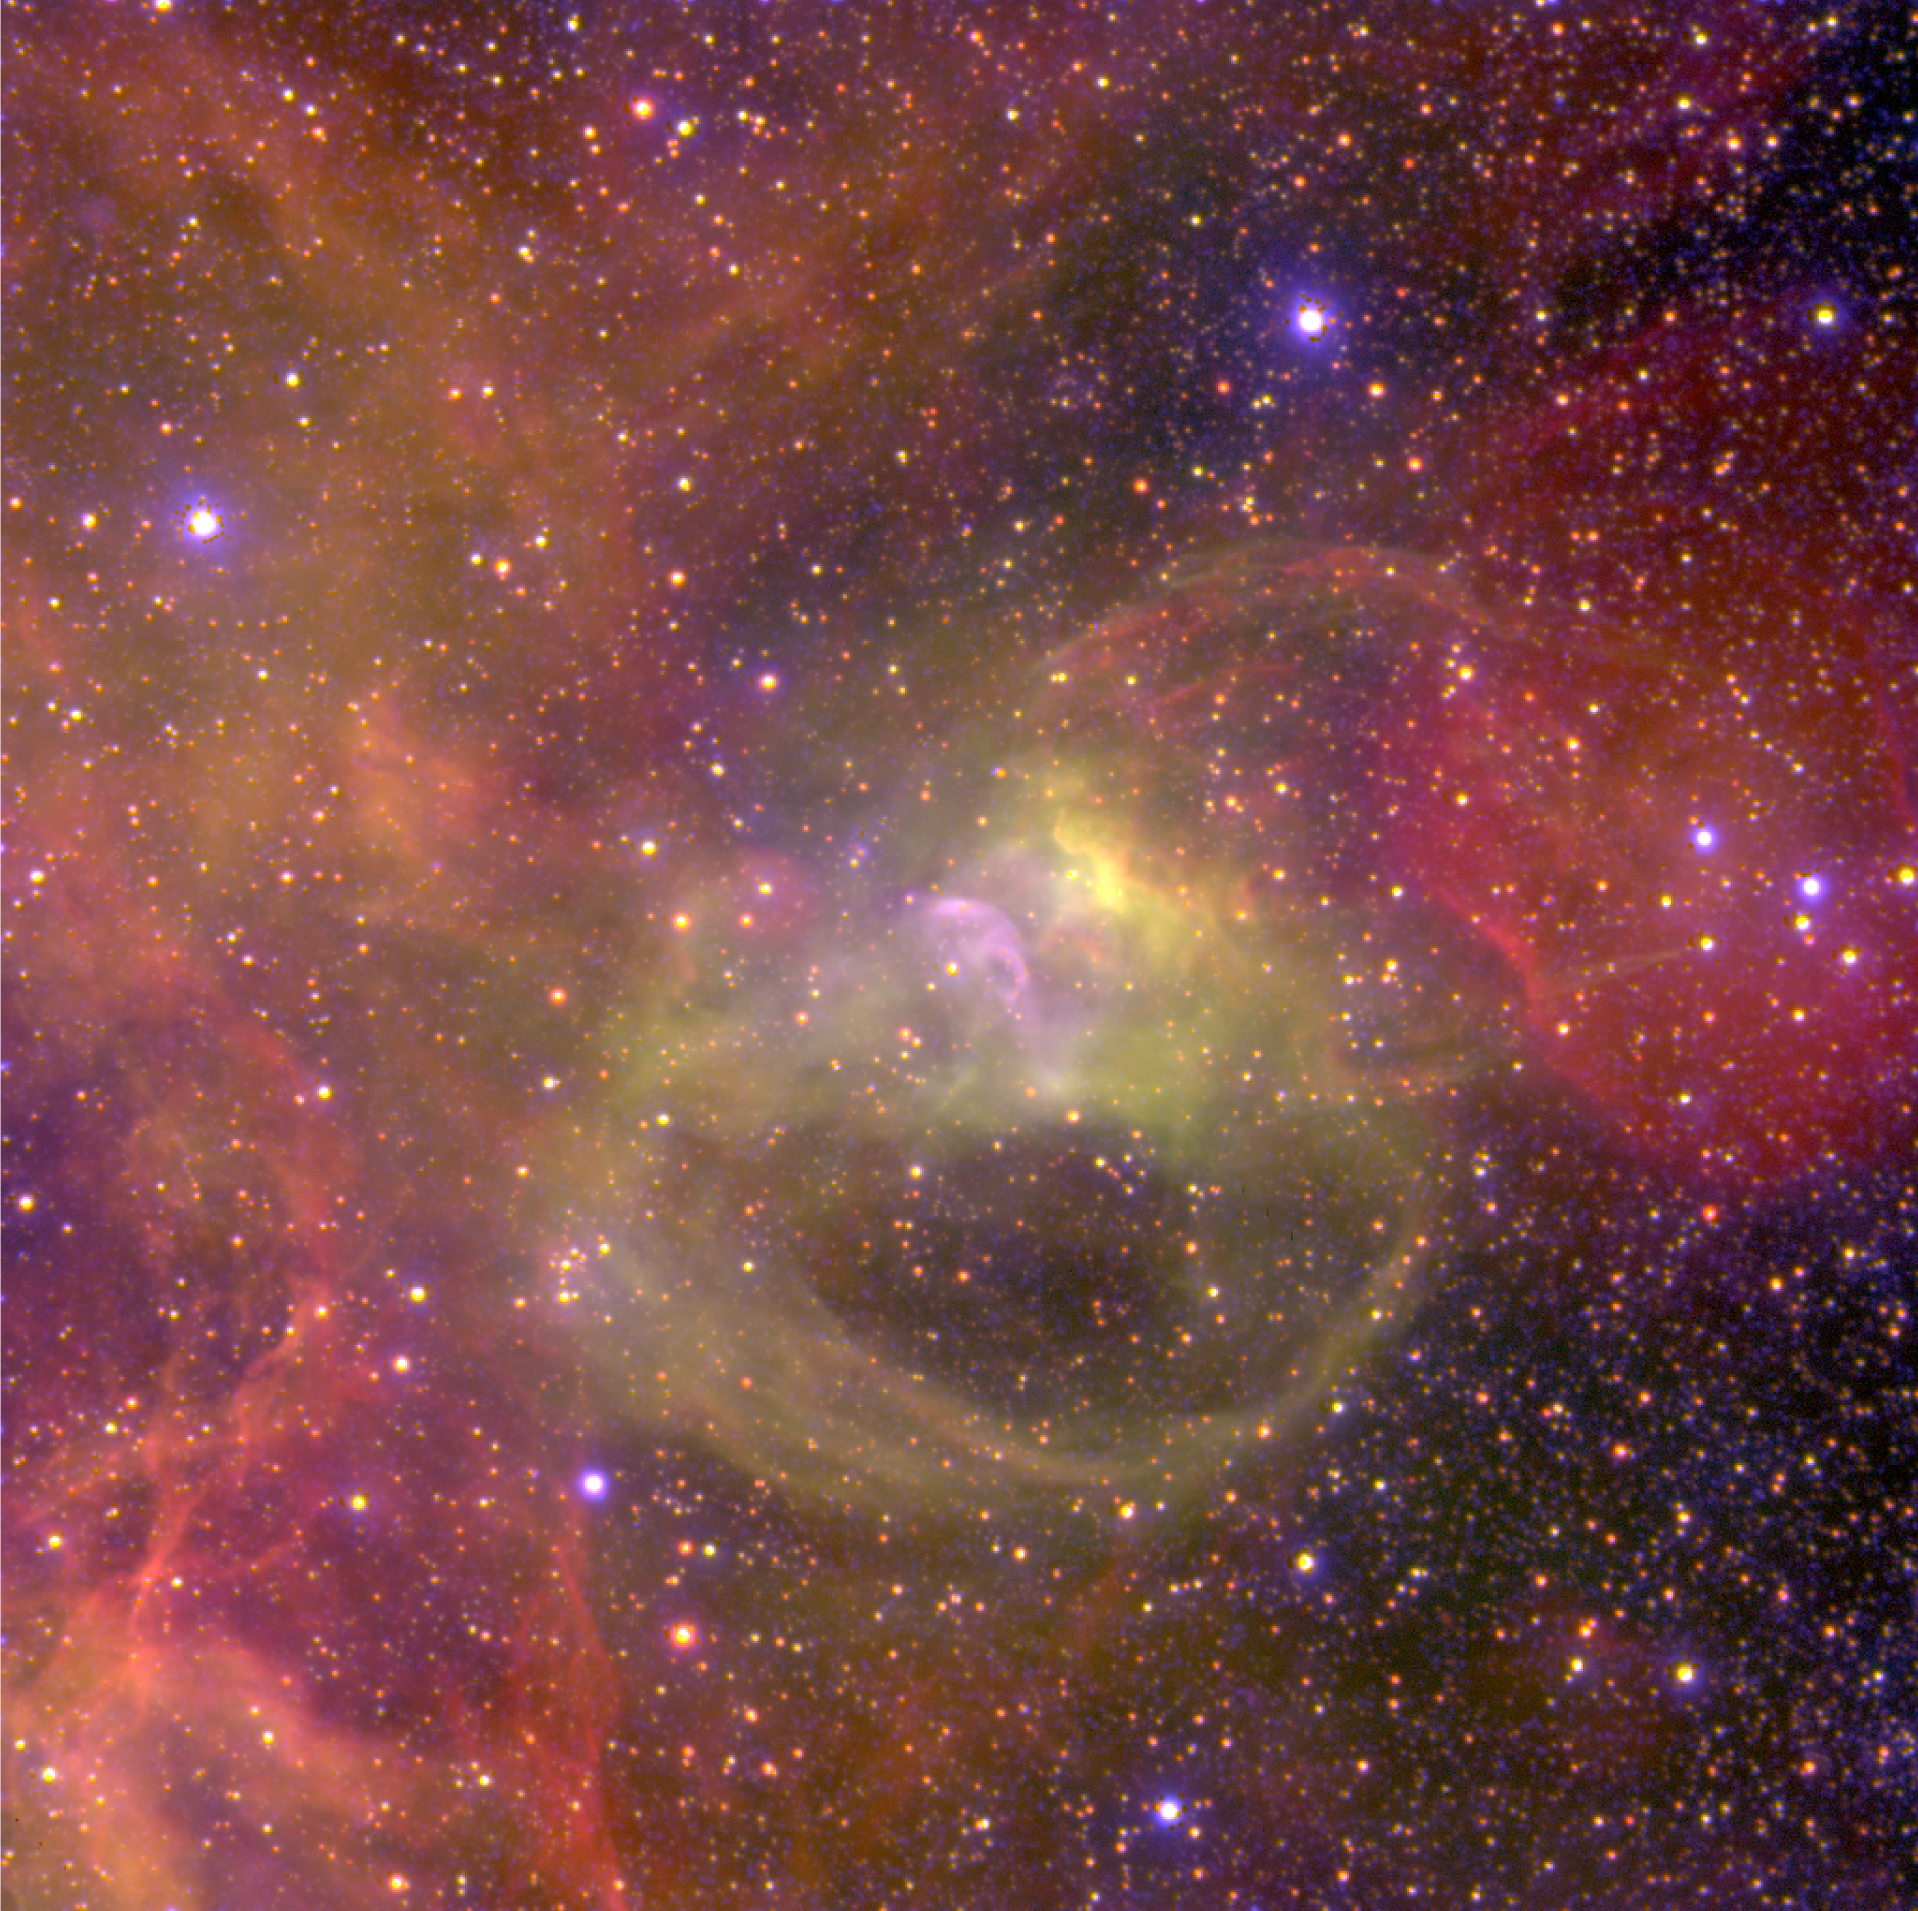

Nebulae near the hot Wolf-Rayet star BAT99-2 in the LMC

Three-colour composite image of the highly excited nebula near the Wolf-Rayet (WR) star BAT99-2 in the Large Magellanic Cloud (LMC), obtained in January 2002 with the FORS1 multi-mode instrument at the 8.2-m VLT MELIPAL telescope at the Paranal Observatory (Chile). It is based on three exposures through narrow-band optical (interference) filters that isolate the light from specific atoms and ions. In this rendering, the blue colour represents the light from singly ionized Helium (He II; wavelength 468.6 nm; exposure time 60 min), green corresponds to doubly ionized oxygen ([O III]; 495.7 + 500.7 nm; 5 min) and red to hydrogen atoms (H; H-alpha line at 656.2 nm; 5 min). Of these three ions, He II is the tracer of high excitation, i.e. the bluest areas of the nebula are the hottest. The sky field measures 400 x 400 square arcsec; the original pixel size on the 2k x 2k CCD is 0.23 arcsec. North is up and east to the left. Before combination, the CCD frames were flat-fielded and cleaned of cosmic-rays. Moreover, the stars in the blue (He II) image were removed in order to provide a clearer view of the surrounding nebular emission. The reproduced brightness is proportional to the square-root of the actual intensity; this increases the "dynamical range" of the image, i.e. it shows better areas of very different brightness.

Credit: ESO